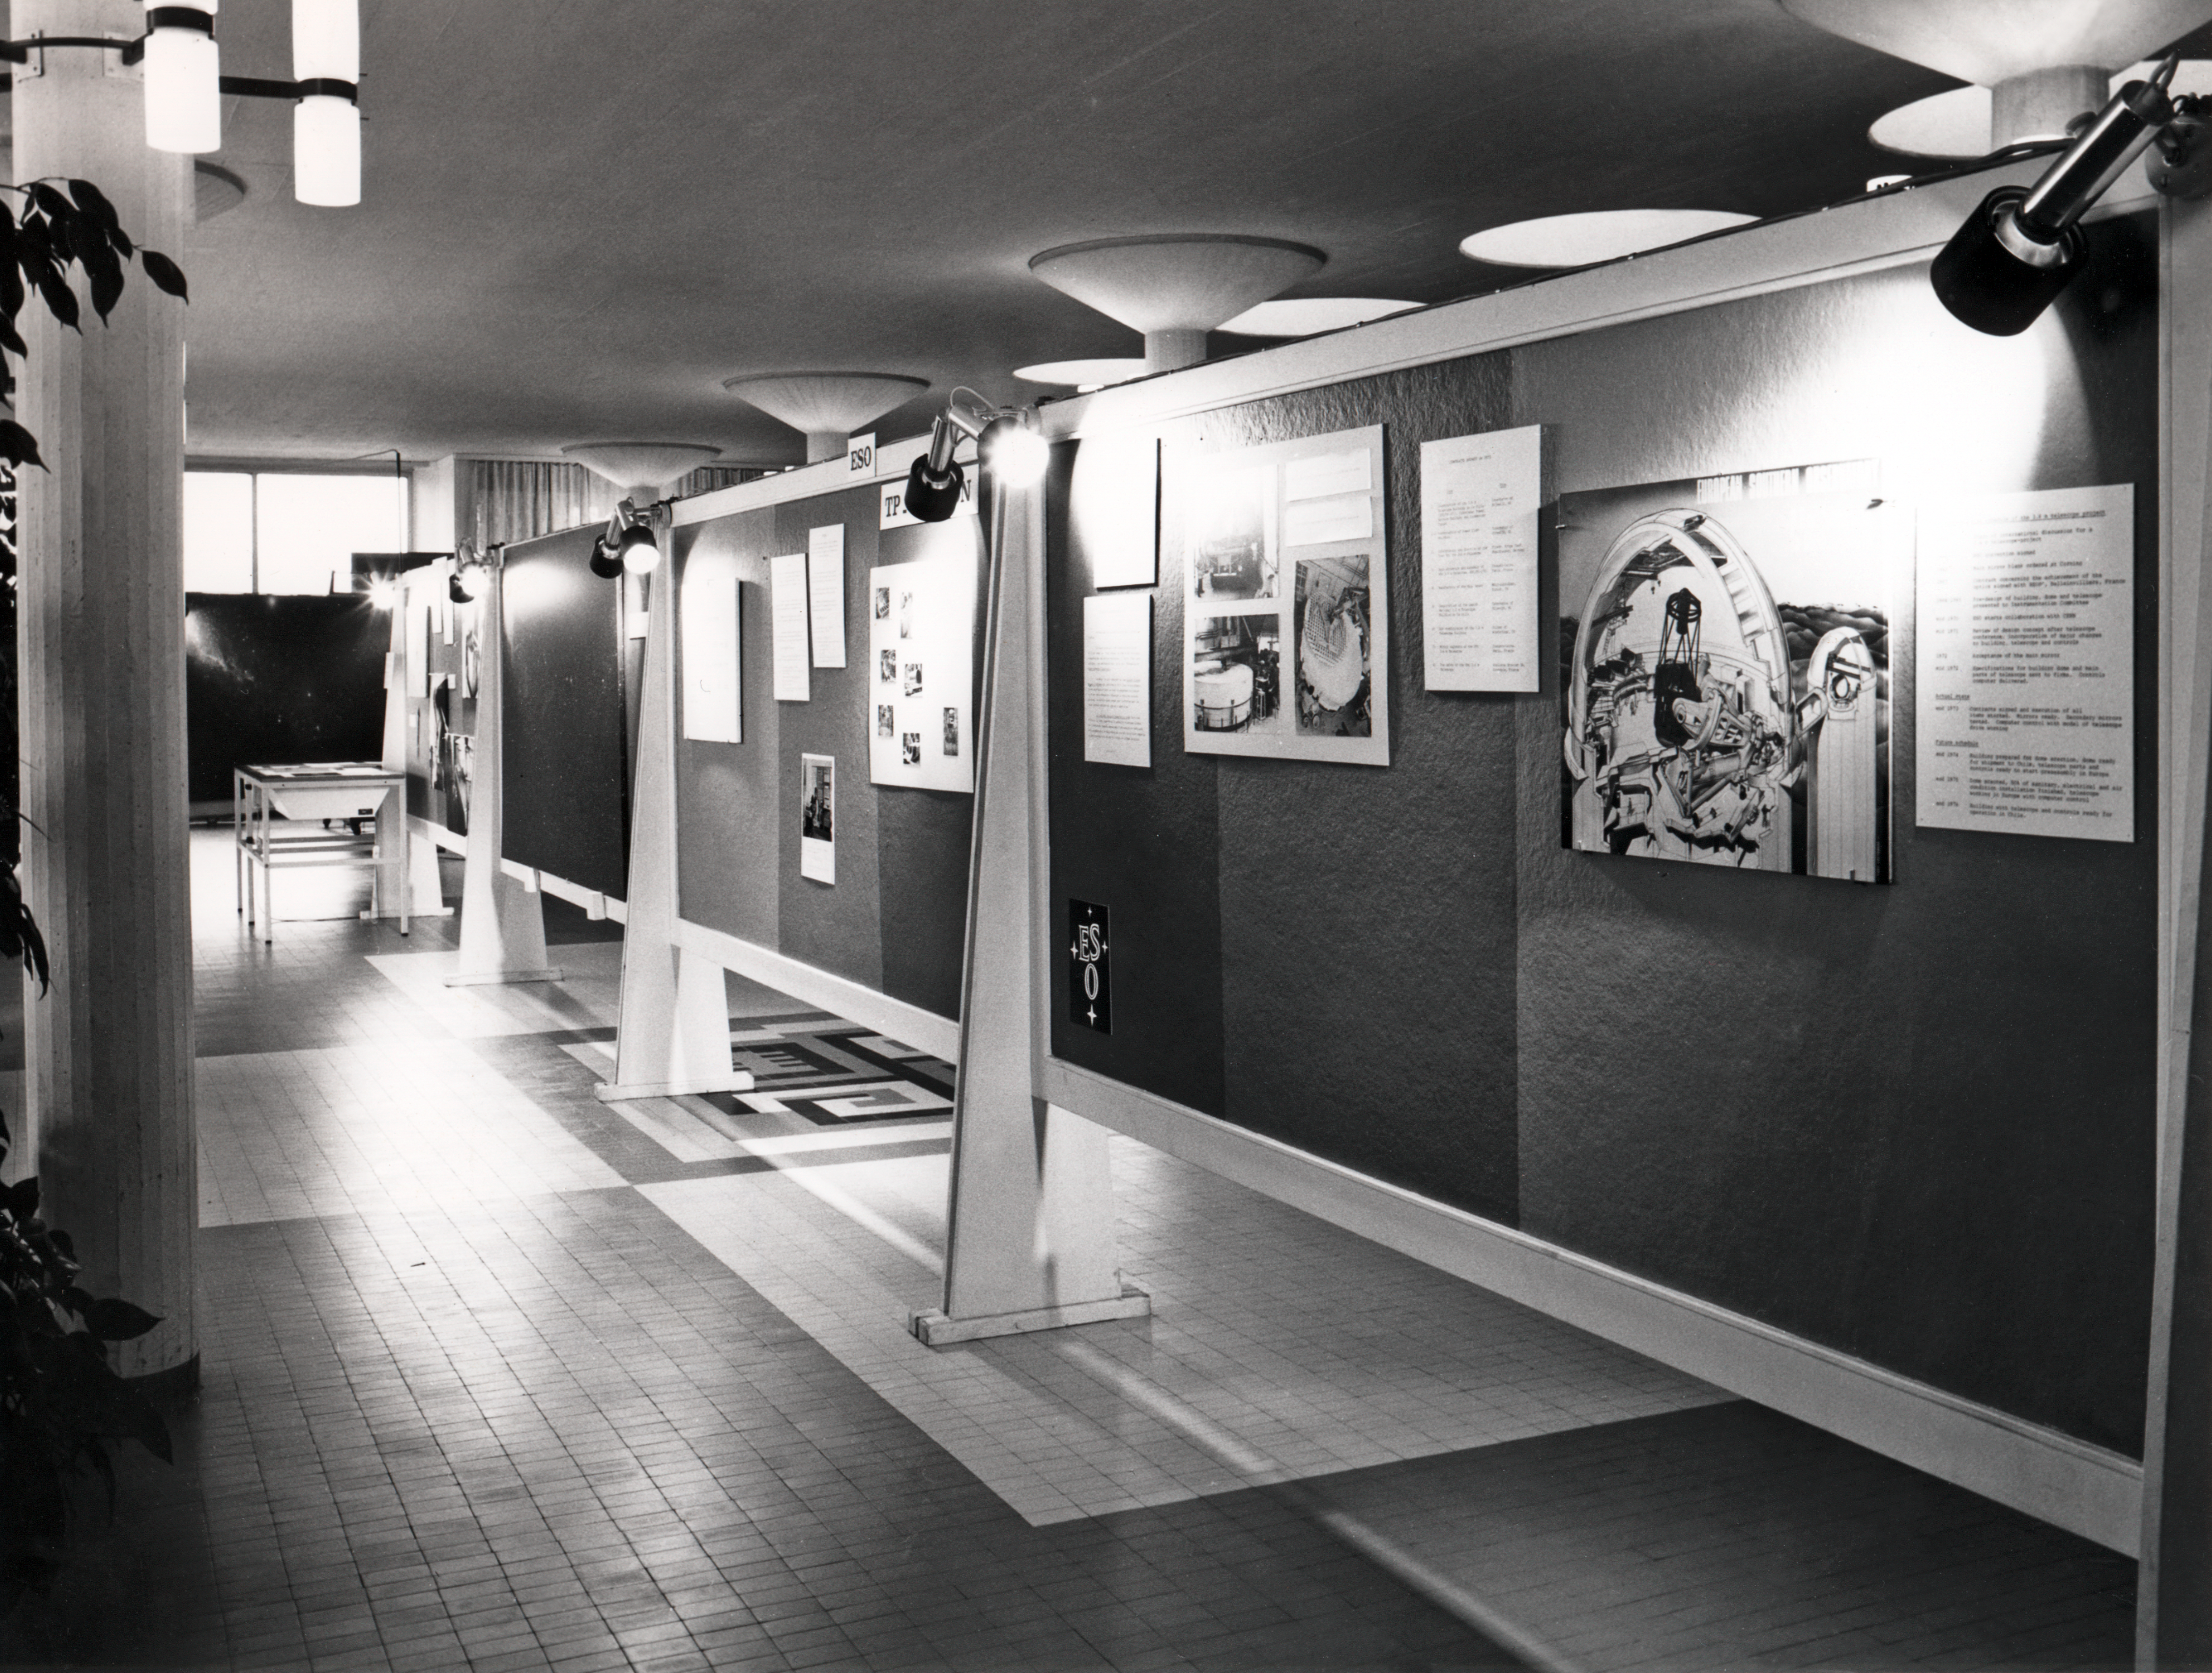

ESO exhibition in 1973

A part of the exhibition organised by the Atlas Laboratory in November 1973 at CERN.

Credit: ESO